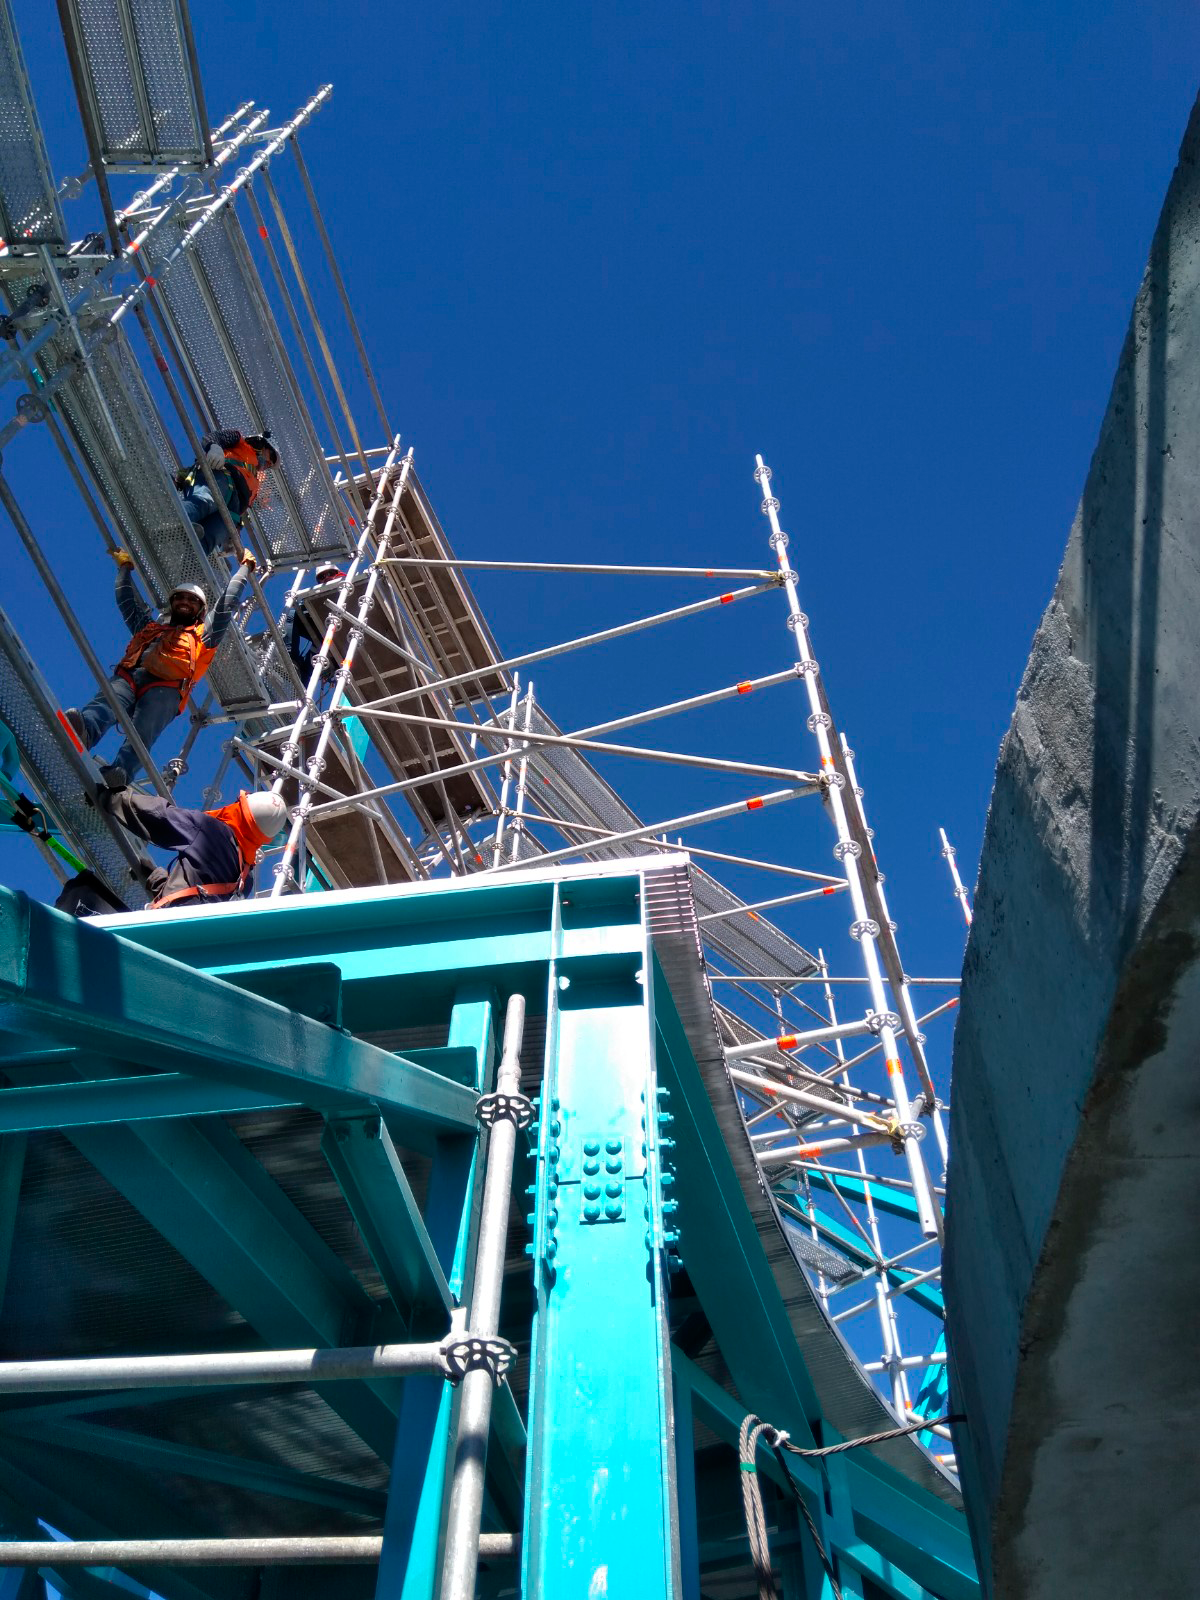

Dome Installation

Installation of the LSST Dome continues with the addition of temporary scaffolding that will allow workers to safely access the dome structure as they are building it.

Credit: Rubin Observatory/NSF/AURA